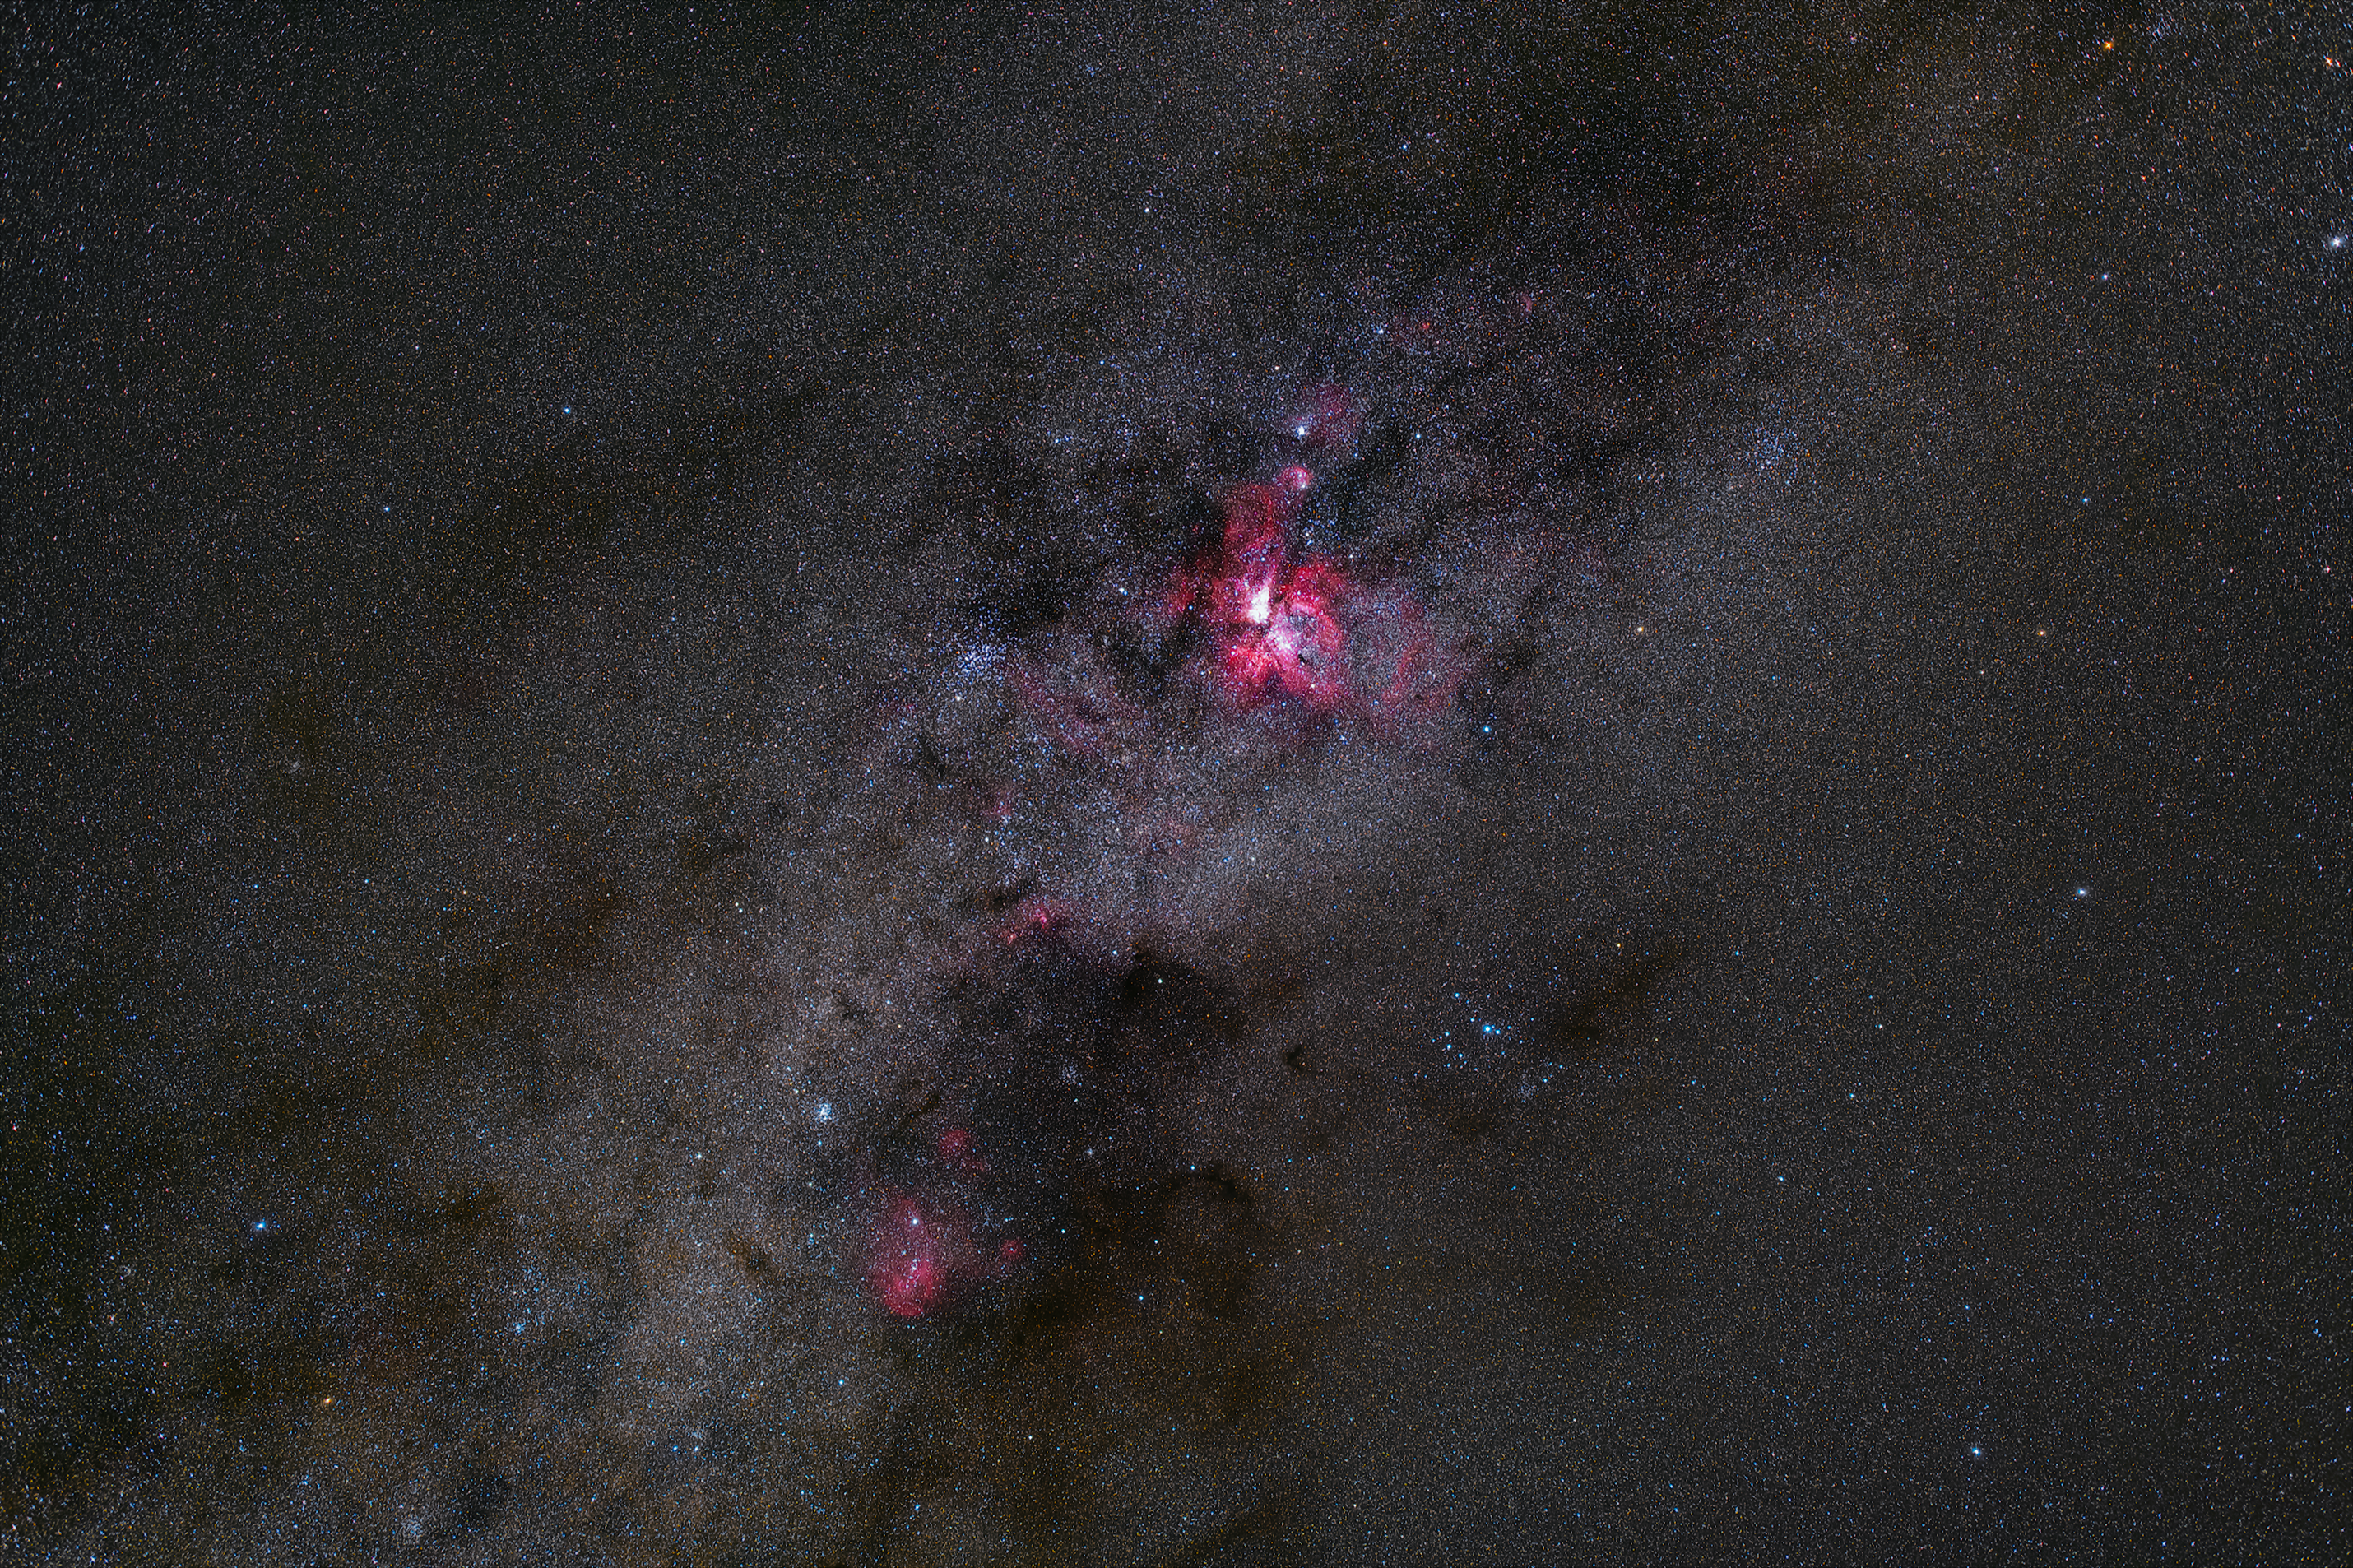

The magnificent Carina Nebula

The Carina Nebula, located in the Carina constellation, lights up in a bright red of this image taken at ESO's La Silla Observatory. The Carina Nebula is home to a the Eta Carinae star system, stars with a combined luminosity five million times higher than the Sun.

Credit: Zdeněk Bardon/ESO